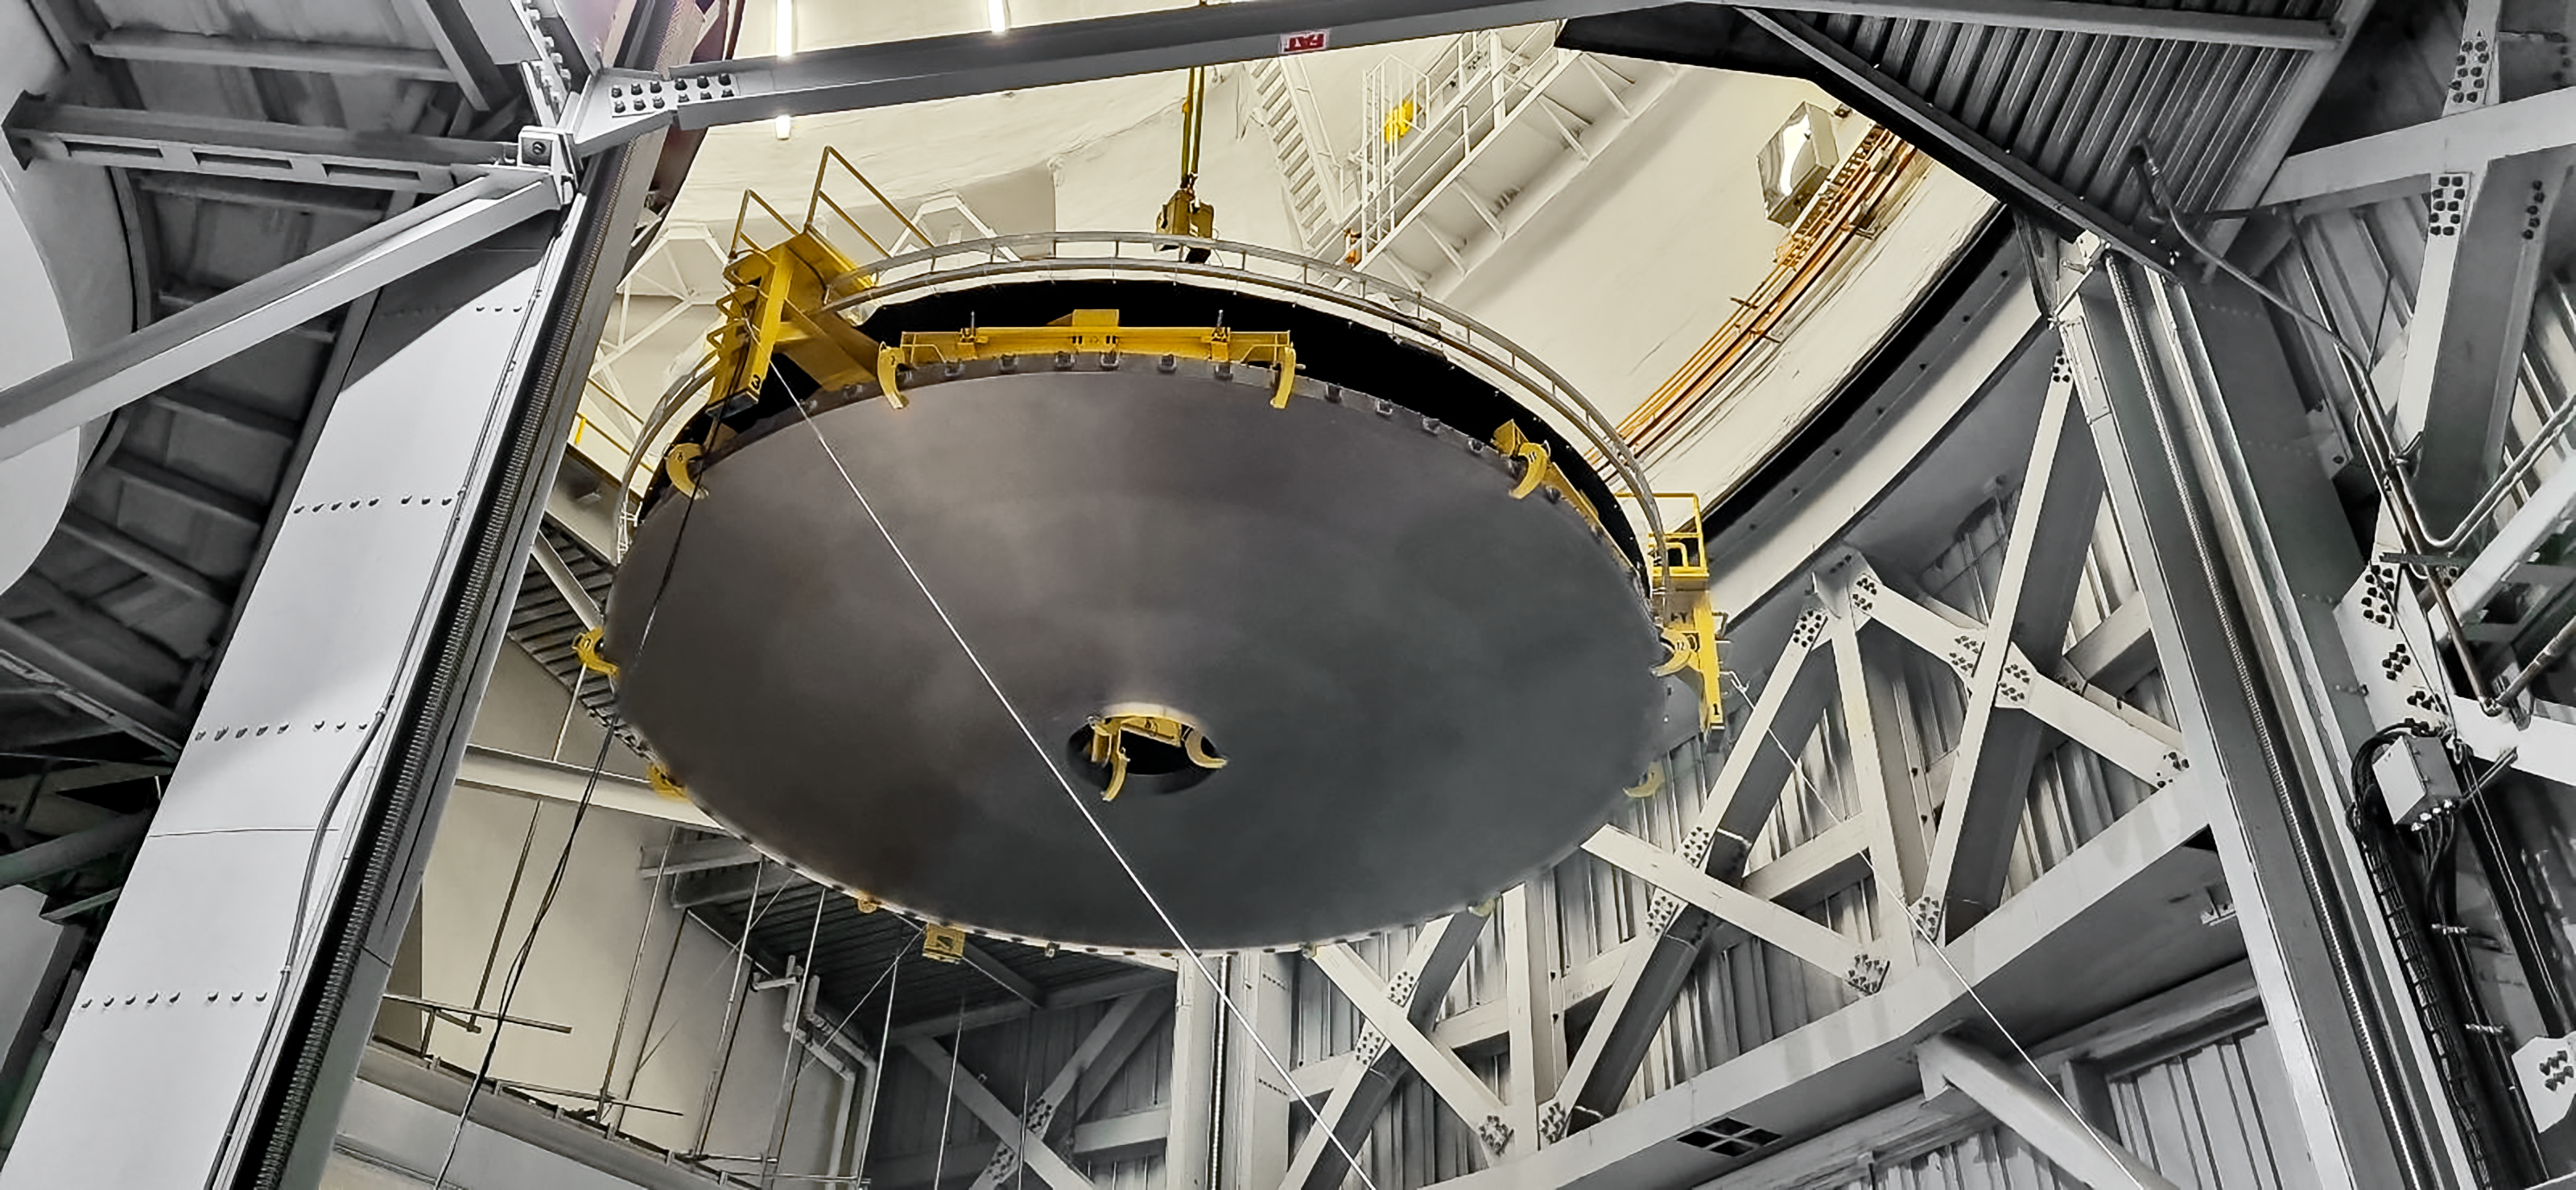

Gemini South primary mirror suspended from the 50-ton crane.

This operation demands a lot of concentration and teamwork. Note the rings on the bottom side of the mirror, these mark the segments that each magnetron covers in each step of the coating process. The primary mirror will be carefully set on top of the Wash cart to be moved to the washing area.

Credit: International Gemini Observatory/NOIRLab/NSF/AURA